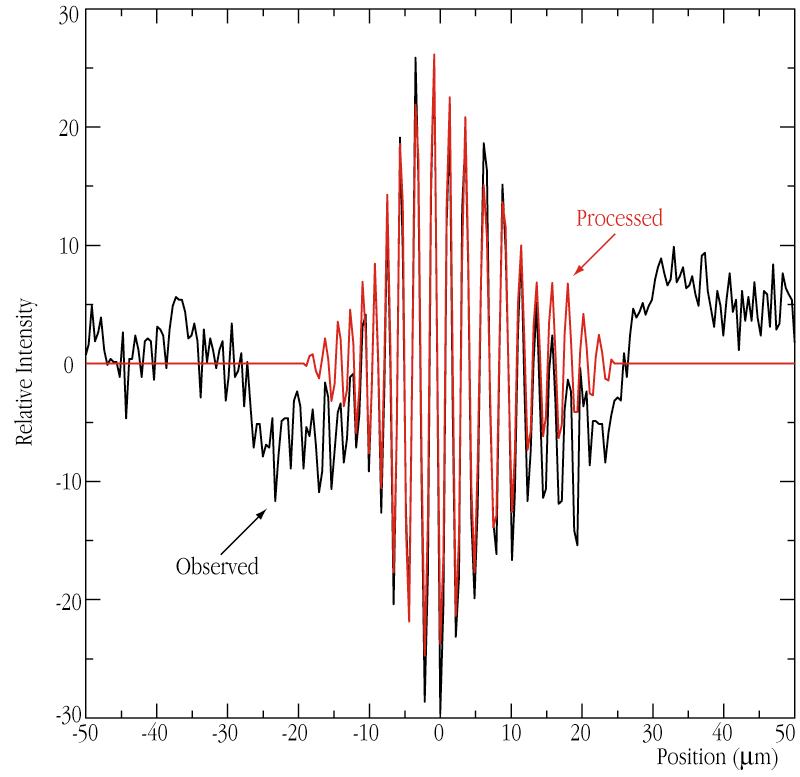

Interferometric fringes of the star GJ 887

Optical long baseline interferometers do not produce images but interference patterns. The amplitude and the position of the fringe pattern is related to the shape of the observed astrophysical object. This information is "corrupted" by the turbulence in the Earth''s atmosphere and it is a difficult task to distinguish astrophysical information from the atmospheric perturbation. A new, powerful technique based on wavelet analysis was developed by a group of astronomers and now allows to remove this "atmospheric noise" from the data. For illustration, the black curve represents a "raw" fringe pattern obtained on the low-mass star GJ 887 (i.e., as it is recorded and still corrupted by the atmosphere), while the red curve represents the same fringe pattern after most of the signal noise has been removed.

Credit: ESO